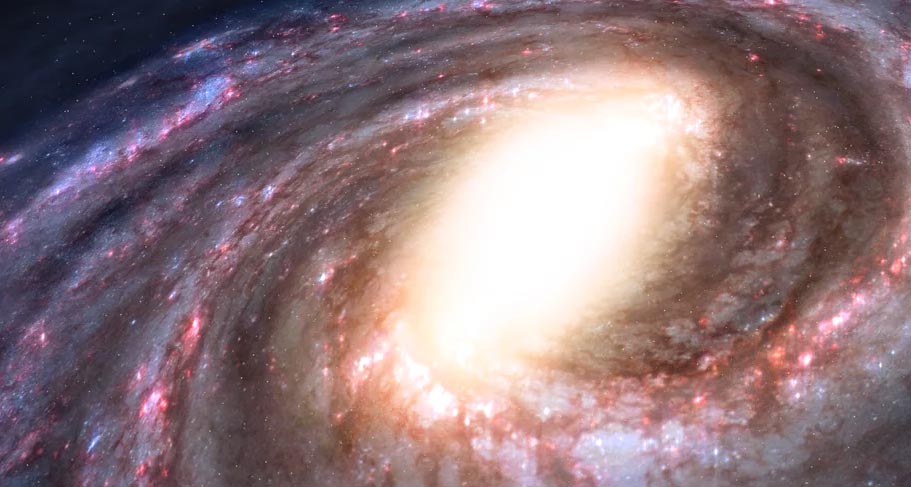

Animation Zooming into the Central Bulge of the Milky Way

The Milky Way Galaxy is a barred spiral. Find out more here: https://public.nrao.edu/explore/milky-way-explorer/.

Credit: Alexandra Angelich (NRAO/AUI/NSF). Music: Mark Mercury.